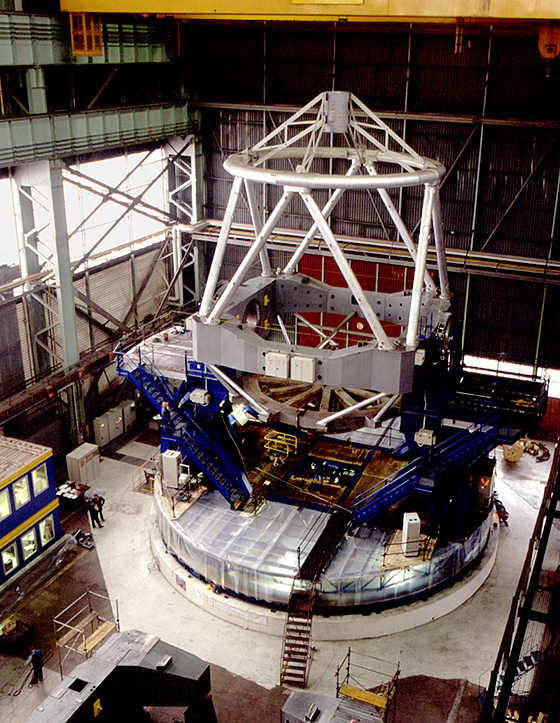

Construction of VLT main structure

The image shows the main structure of the VLT. It is the mechanical frame which holds the primary, secondary and tertiary mirrors aligned during the pointing and tracking of an astronomical object. The structure is composed of the fork (in blue) and the tube (silver). The fork turns around the vertical axis (azimuth), the tube turns around the axis passing through the shafts (altitude) which can be seen in the central square section (centrepiece). The photo was obtained at the Ansaldo factory in Milano (Italy) on October 10, 1996.

Credit: ESO